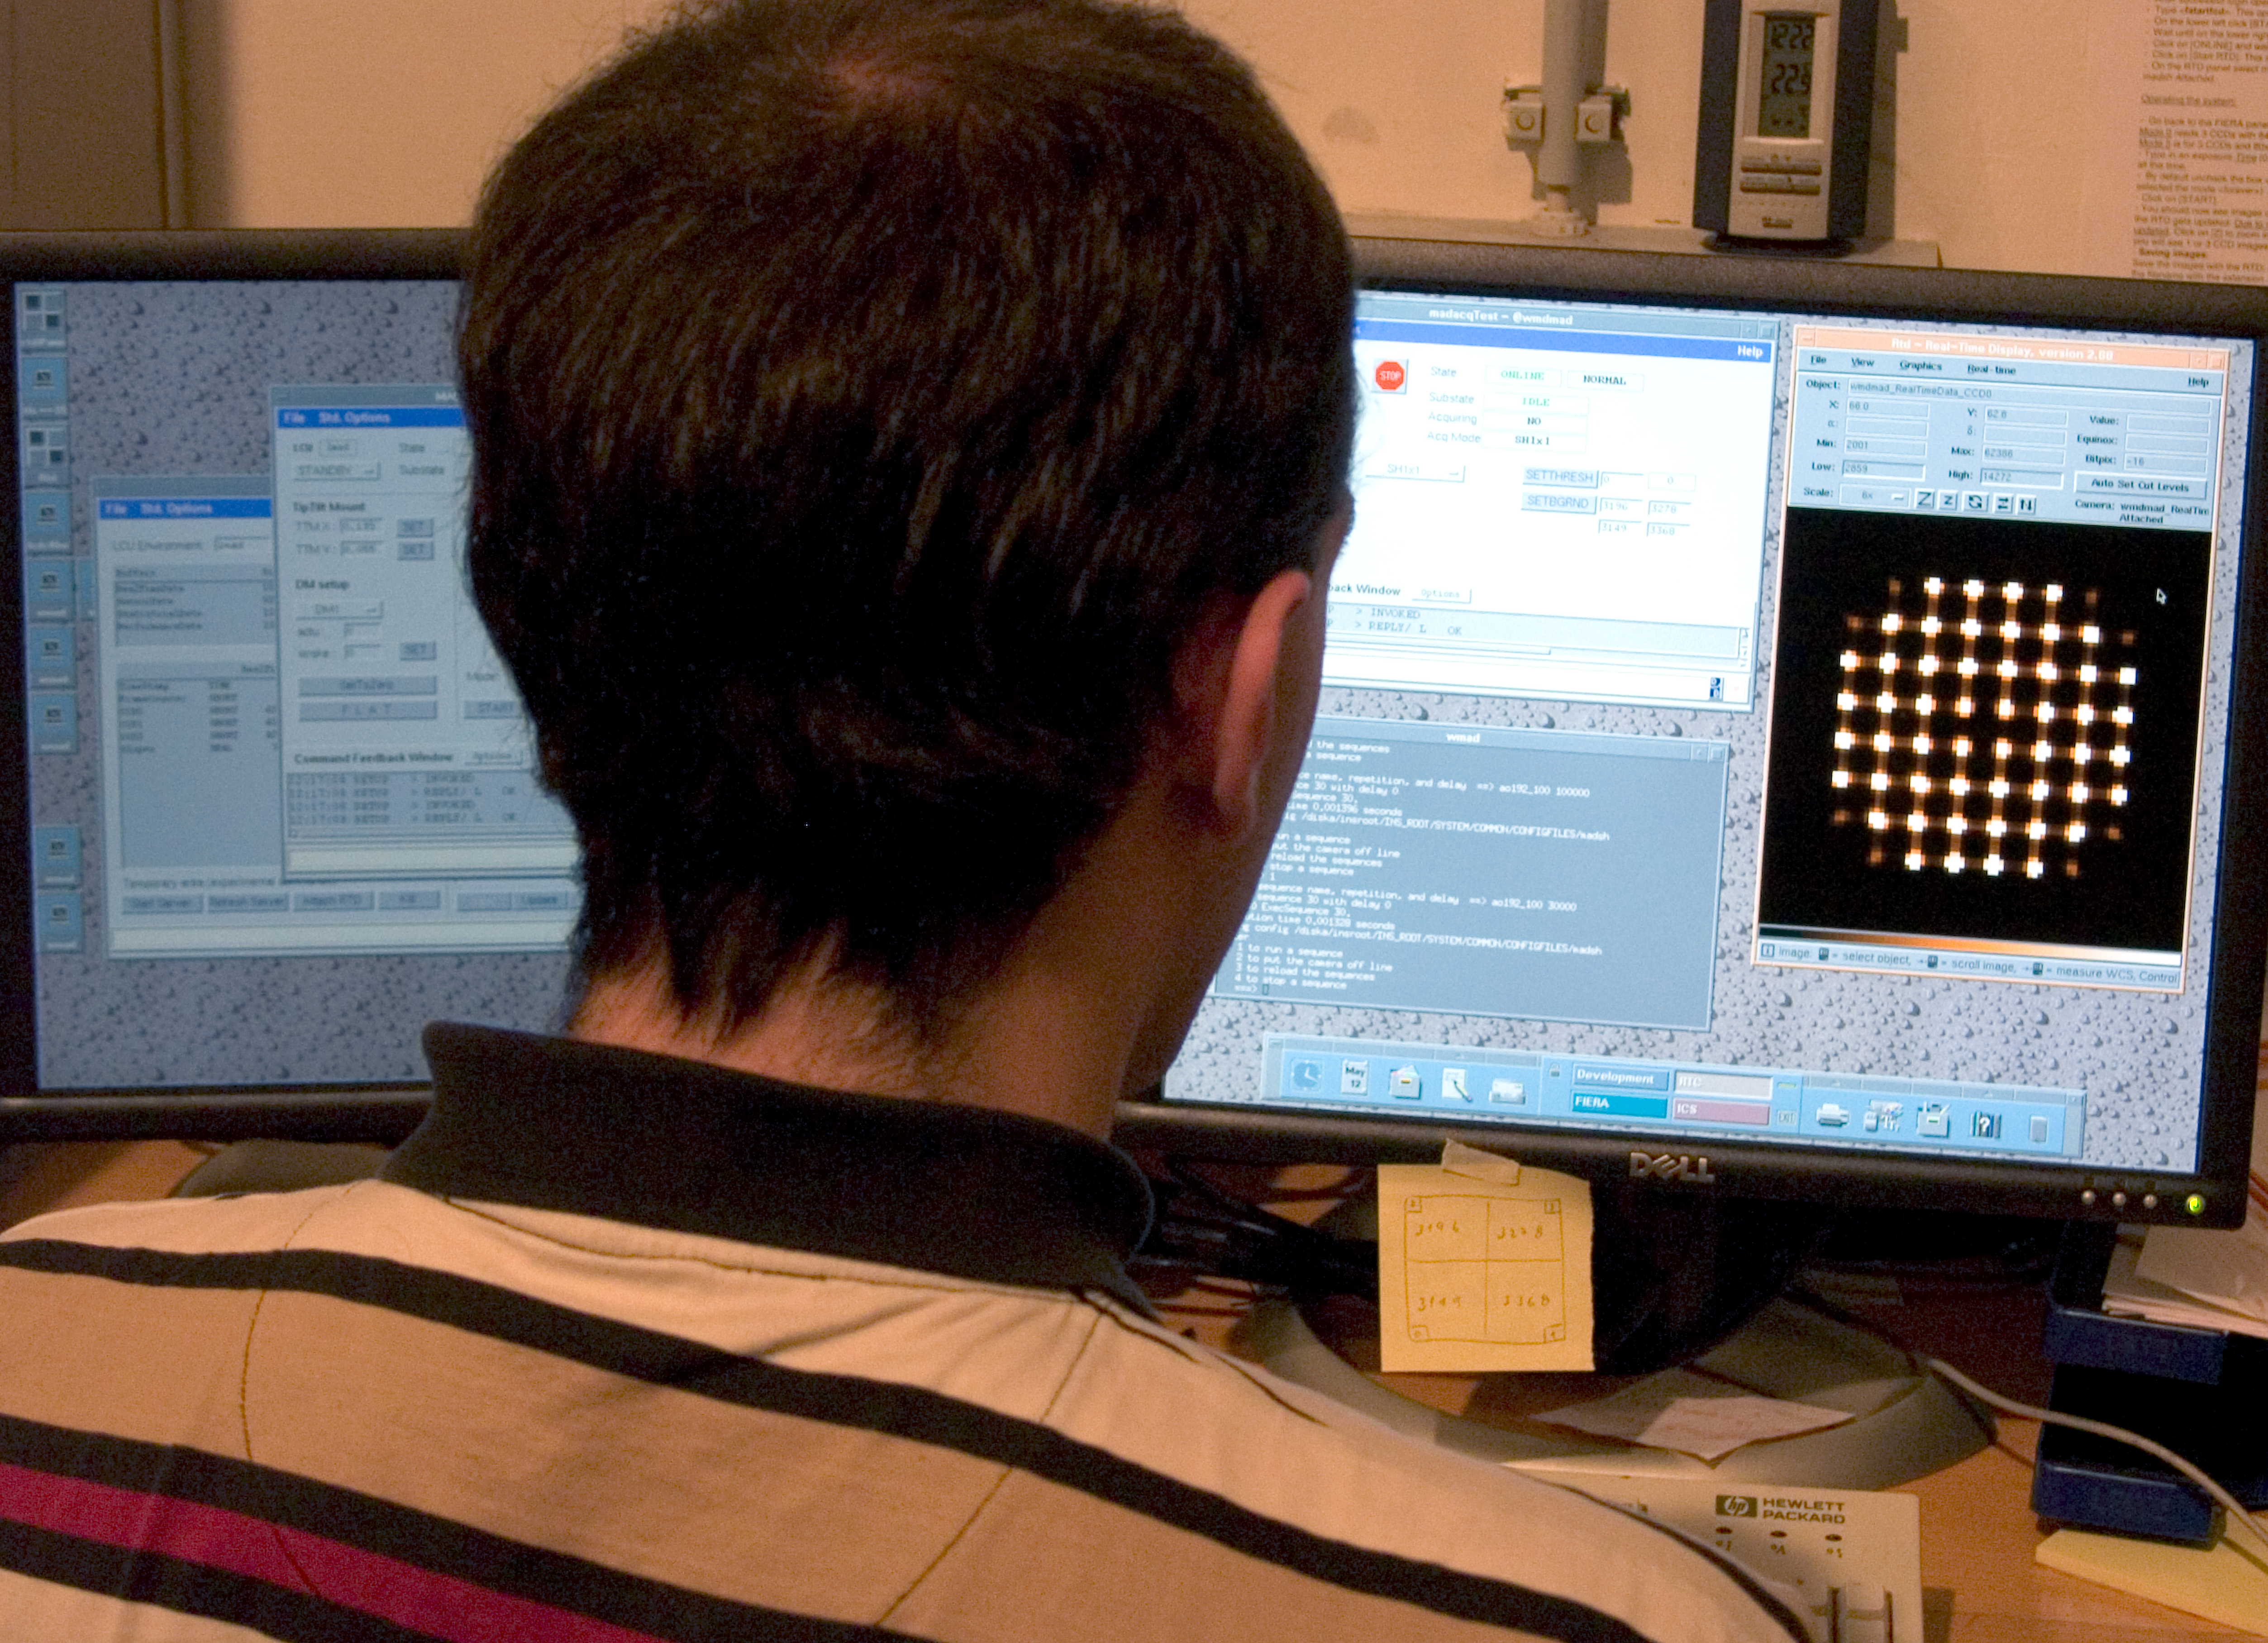

Multi-Conjugate Adaptive Optics Demonstrator (MAD) control

Staff working on the Multi-Conjugate Adaptive Optics Demonstrator (MAD). It is a prototype MCAO system which aims to demonstrate in the laboratory and on sky the feasibility of different MCAO reconstruction techniques in the framework of the ELT concept and the 2nd Generation VLT Instruments. This photograph was obtained in May 2005.

Credit: ESO